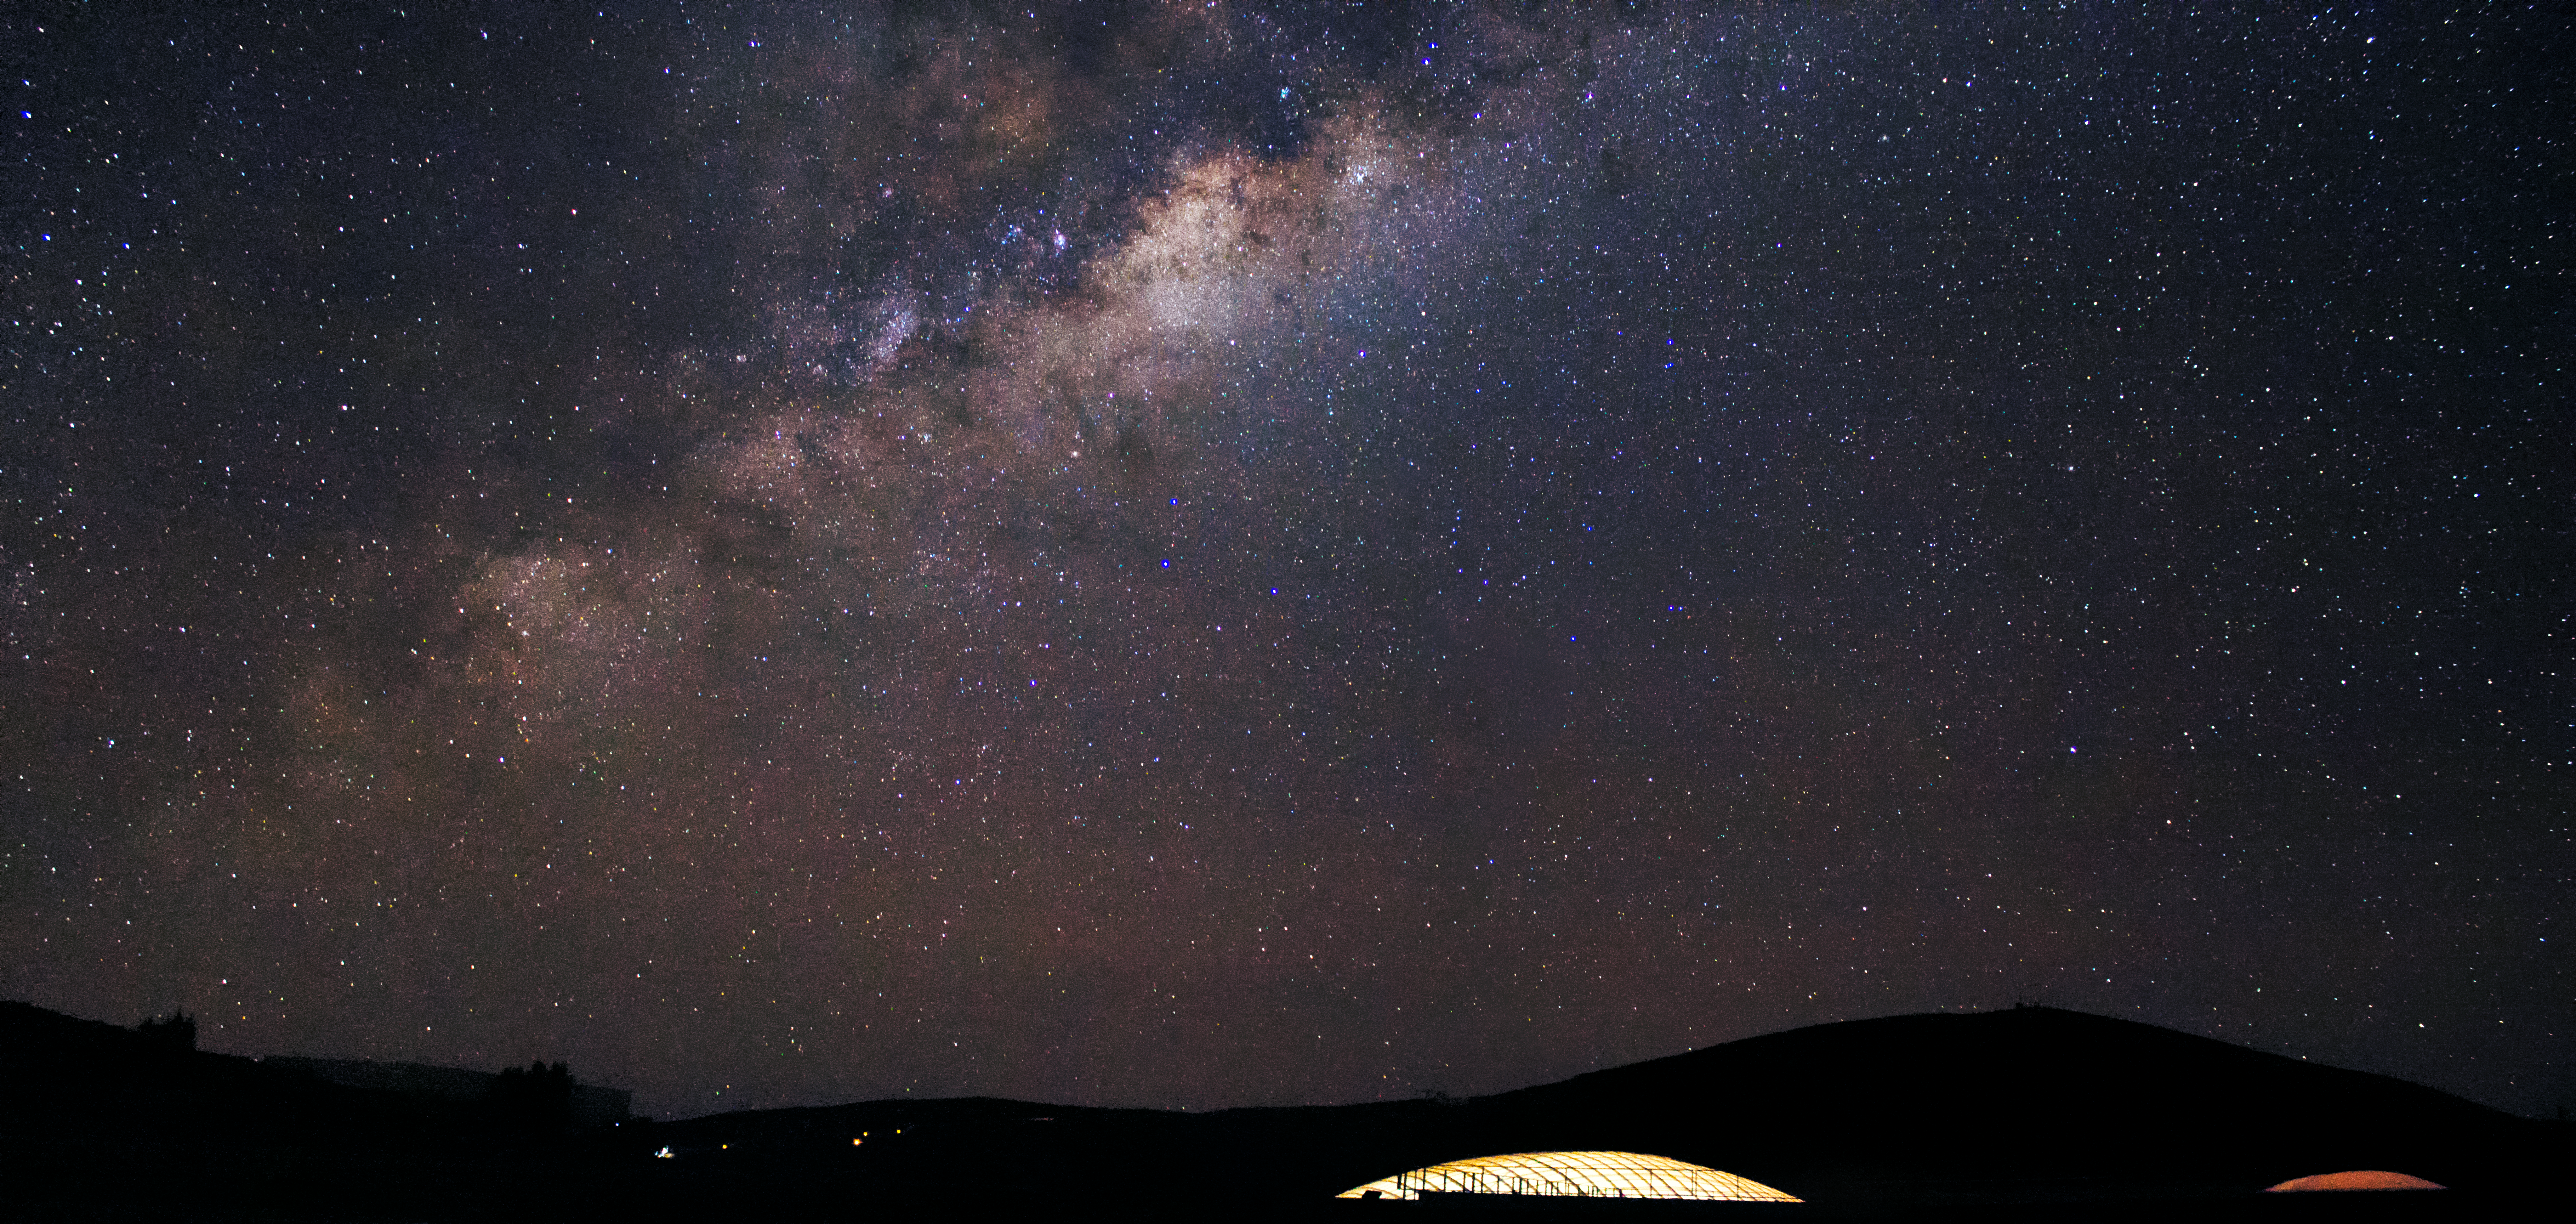

Dark at the Residencia

The Residencia at ESO's Paranal Observatory in Chile, is home to the scientists and workers who spend their days at the Very Large Telescope (VLT). Just the illuminated roof can be seen at the very bottom of this image, reducing light pollution to an absolute minimum so that the Milky Way above can be observed in the highest detail.

Credit: P. Pedersen/ESO